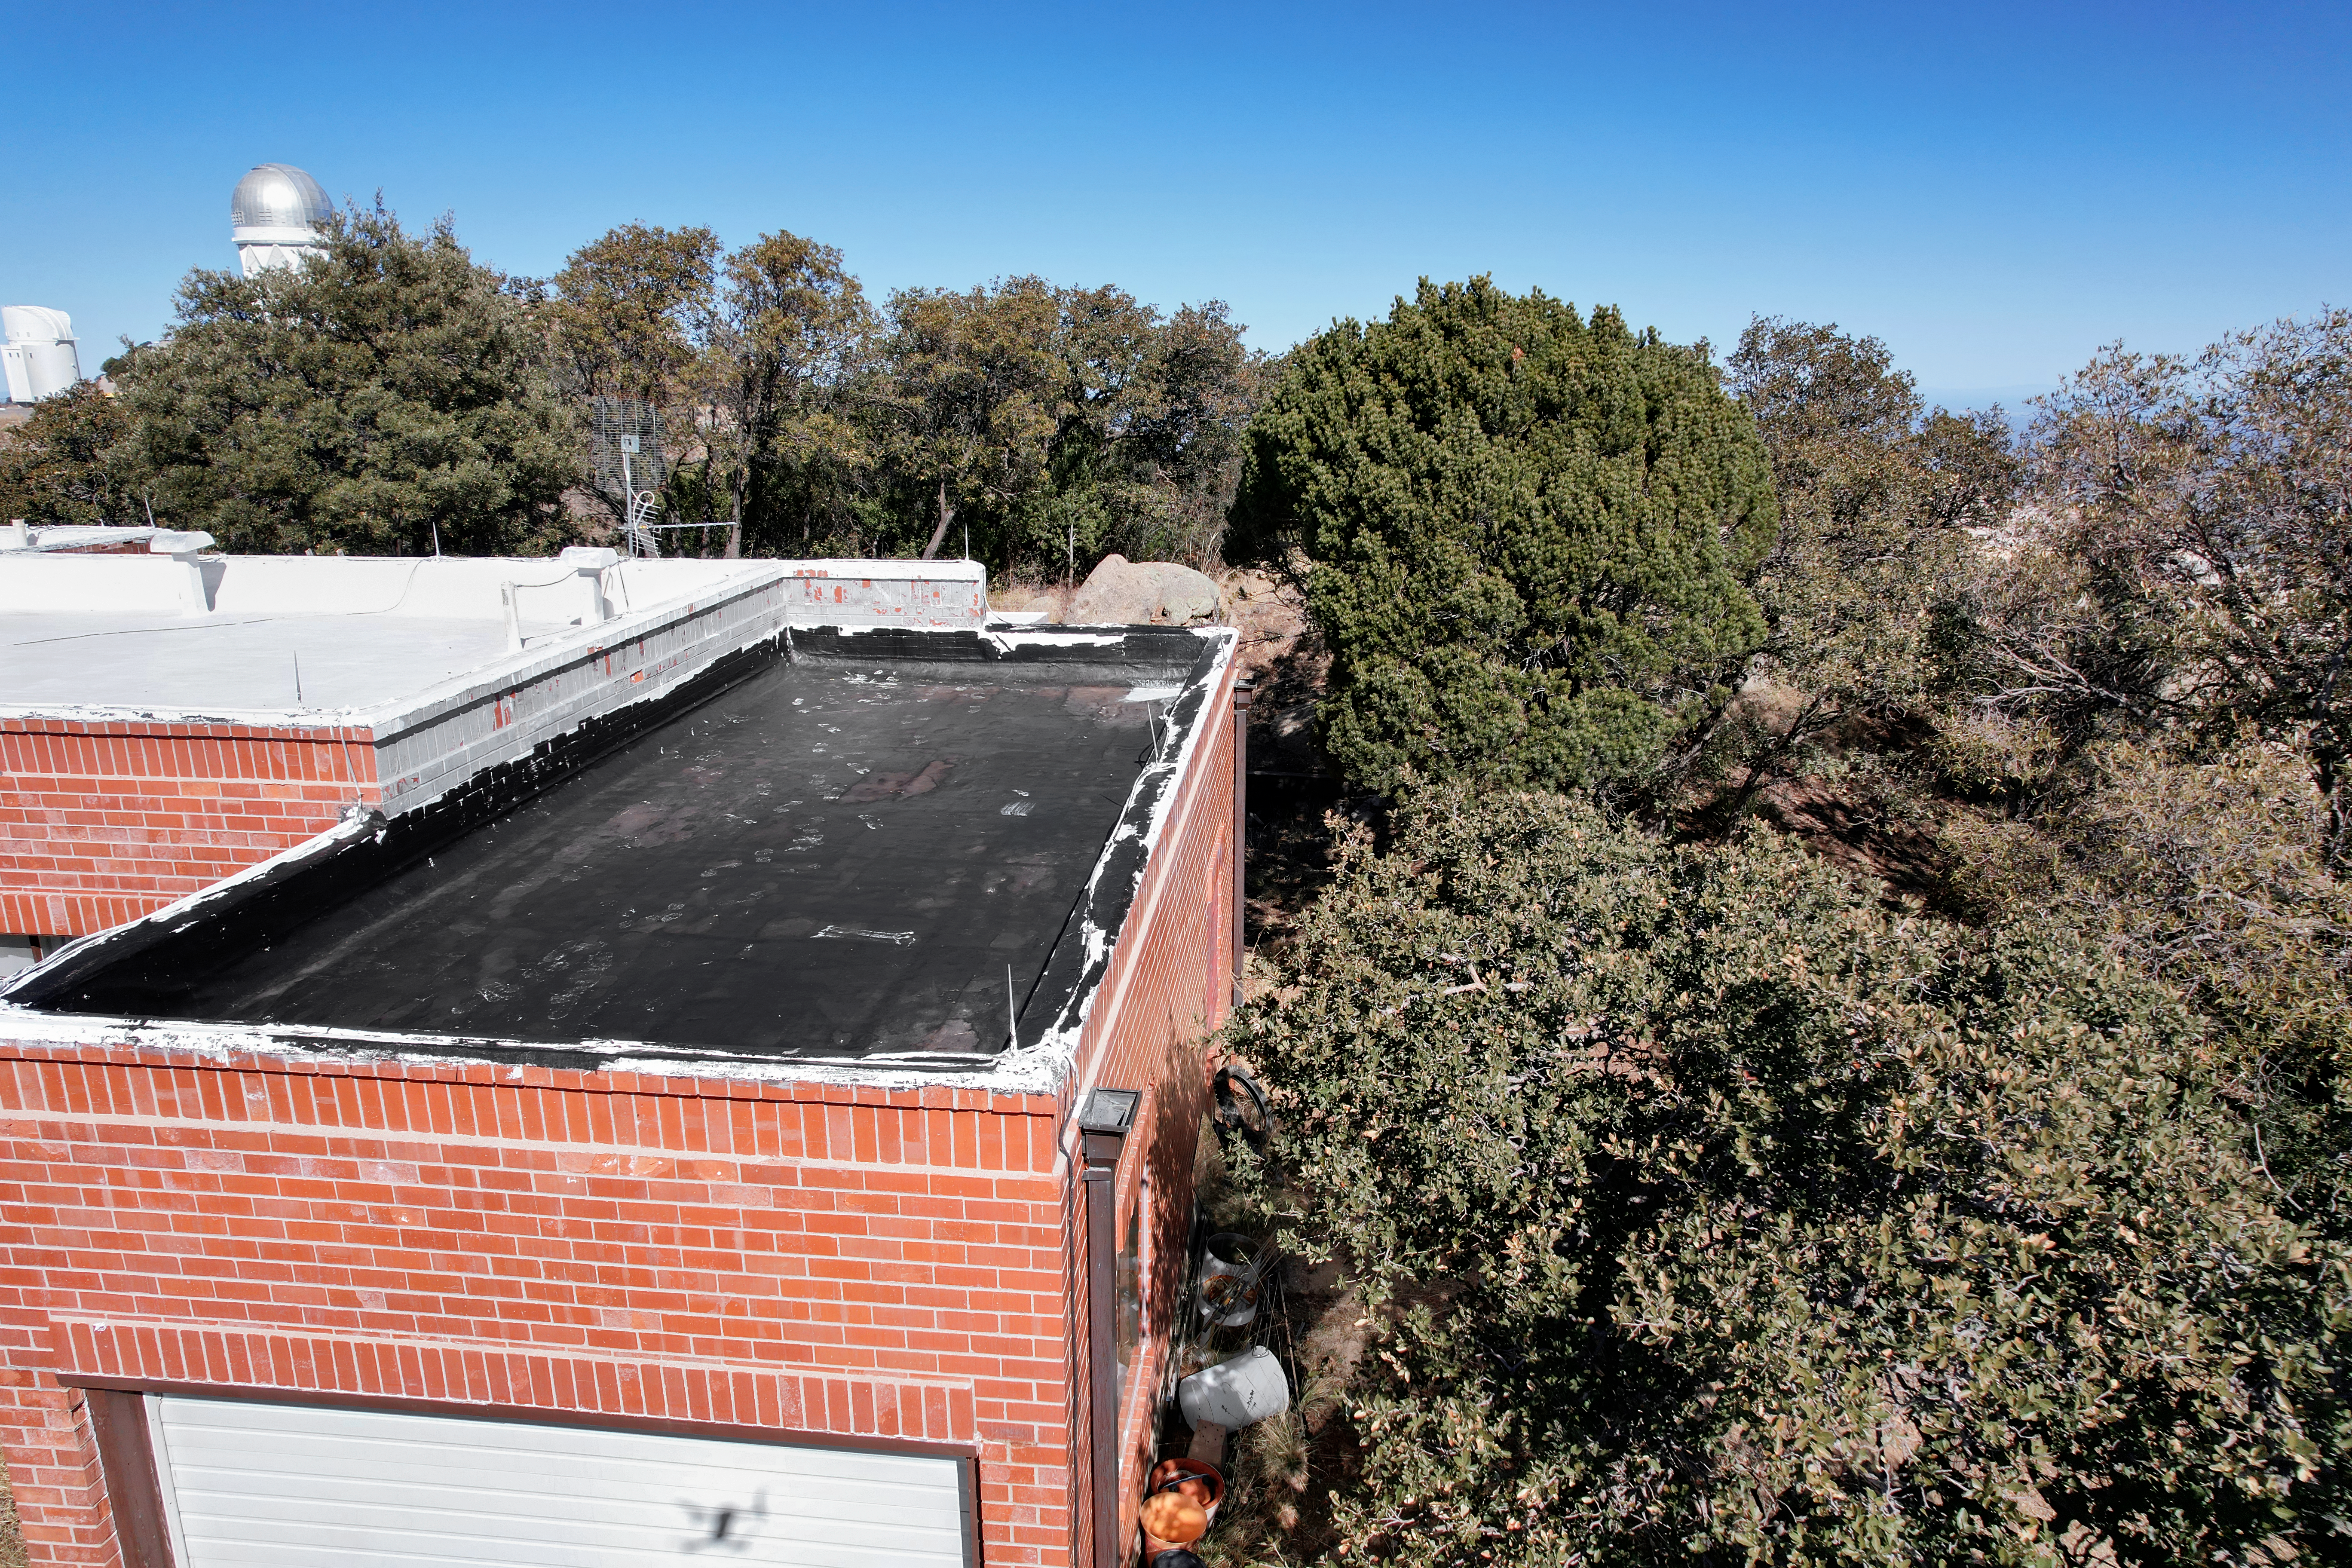

Kitt Peak National Observatory House 6

Aerial view of the roof of House 6 at Kitt Peak National Observatory (KPNO), a Program of NSF NOIRLab, from which the UA Bok 2.3-meter Telescope (left) and Nicholas U. Mayall 4-meter Telescope (right) can be seen.

Credit: KPNO/NOIRLab/NSF/AURA/P. Marenfeld